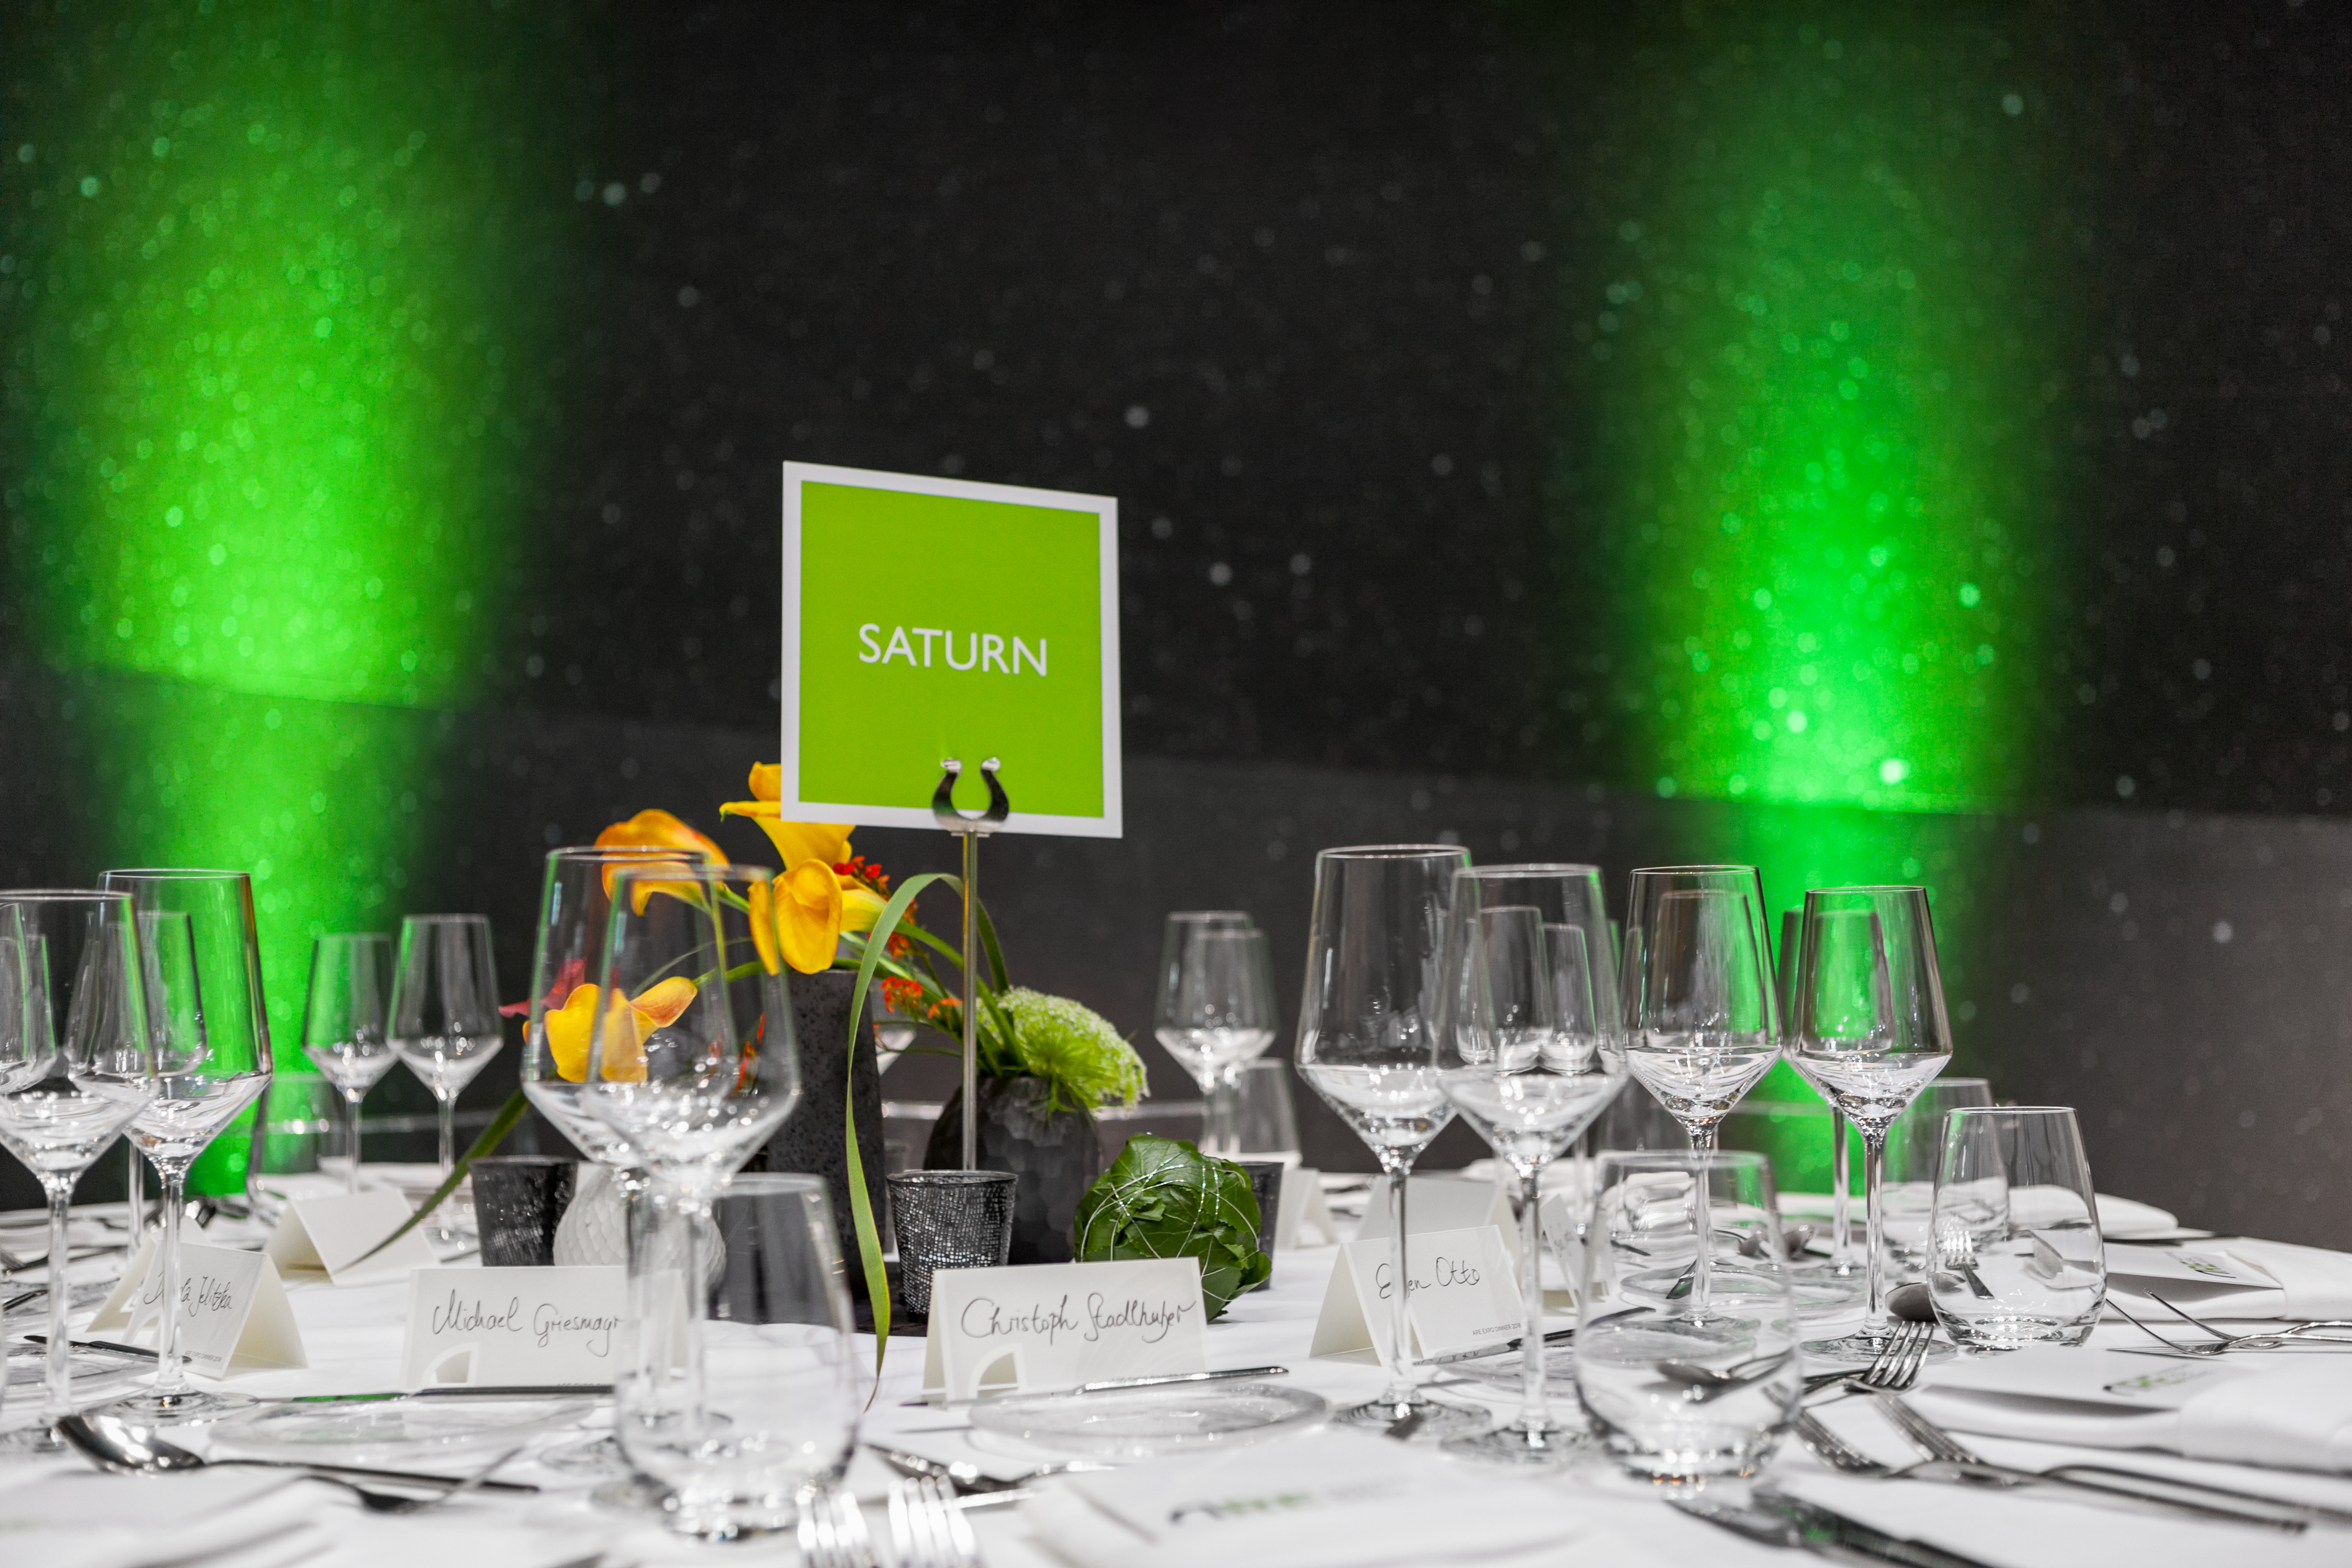

Event in the ESO Supernova

Event in the ESO Supernova.

Credit: ESO